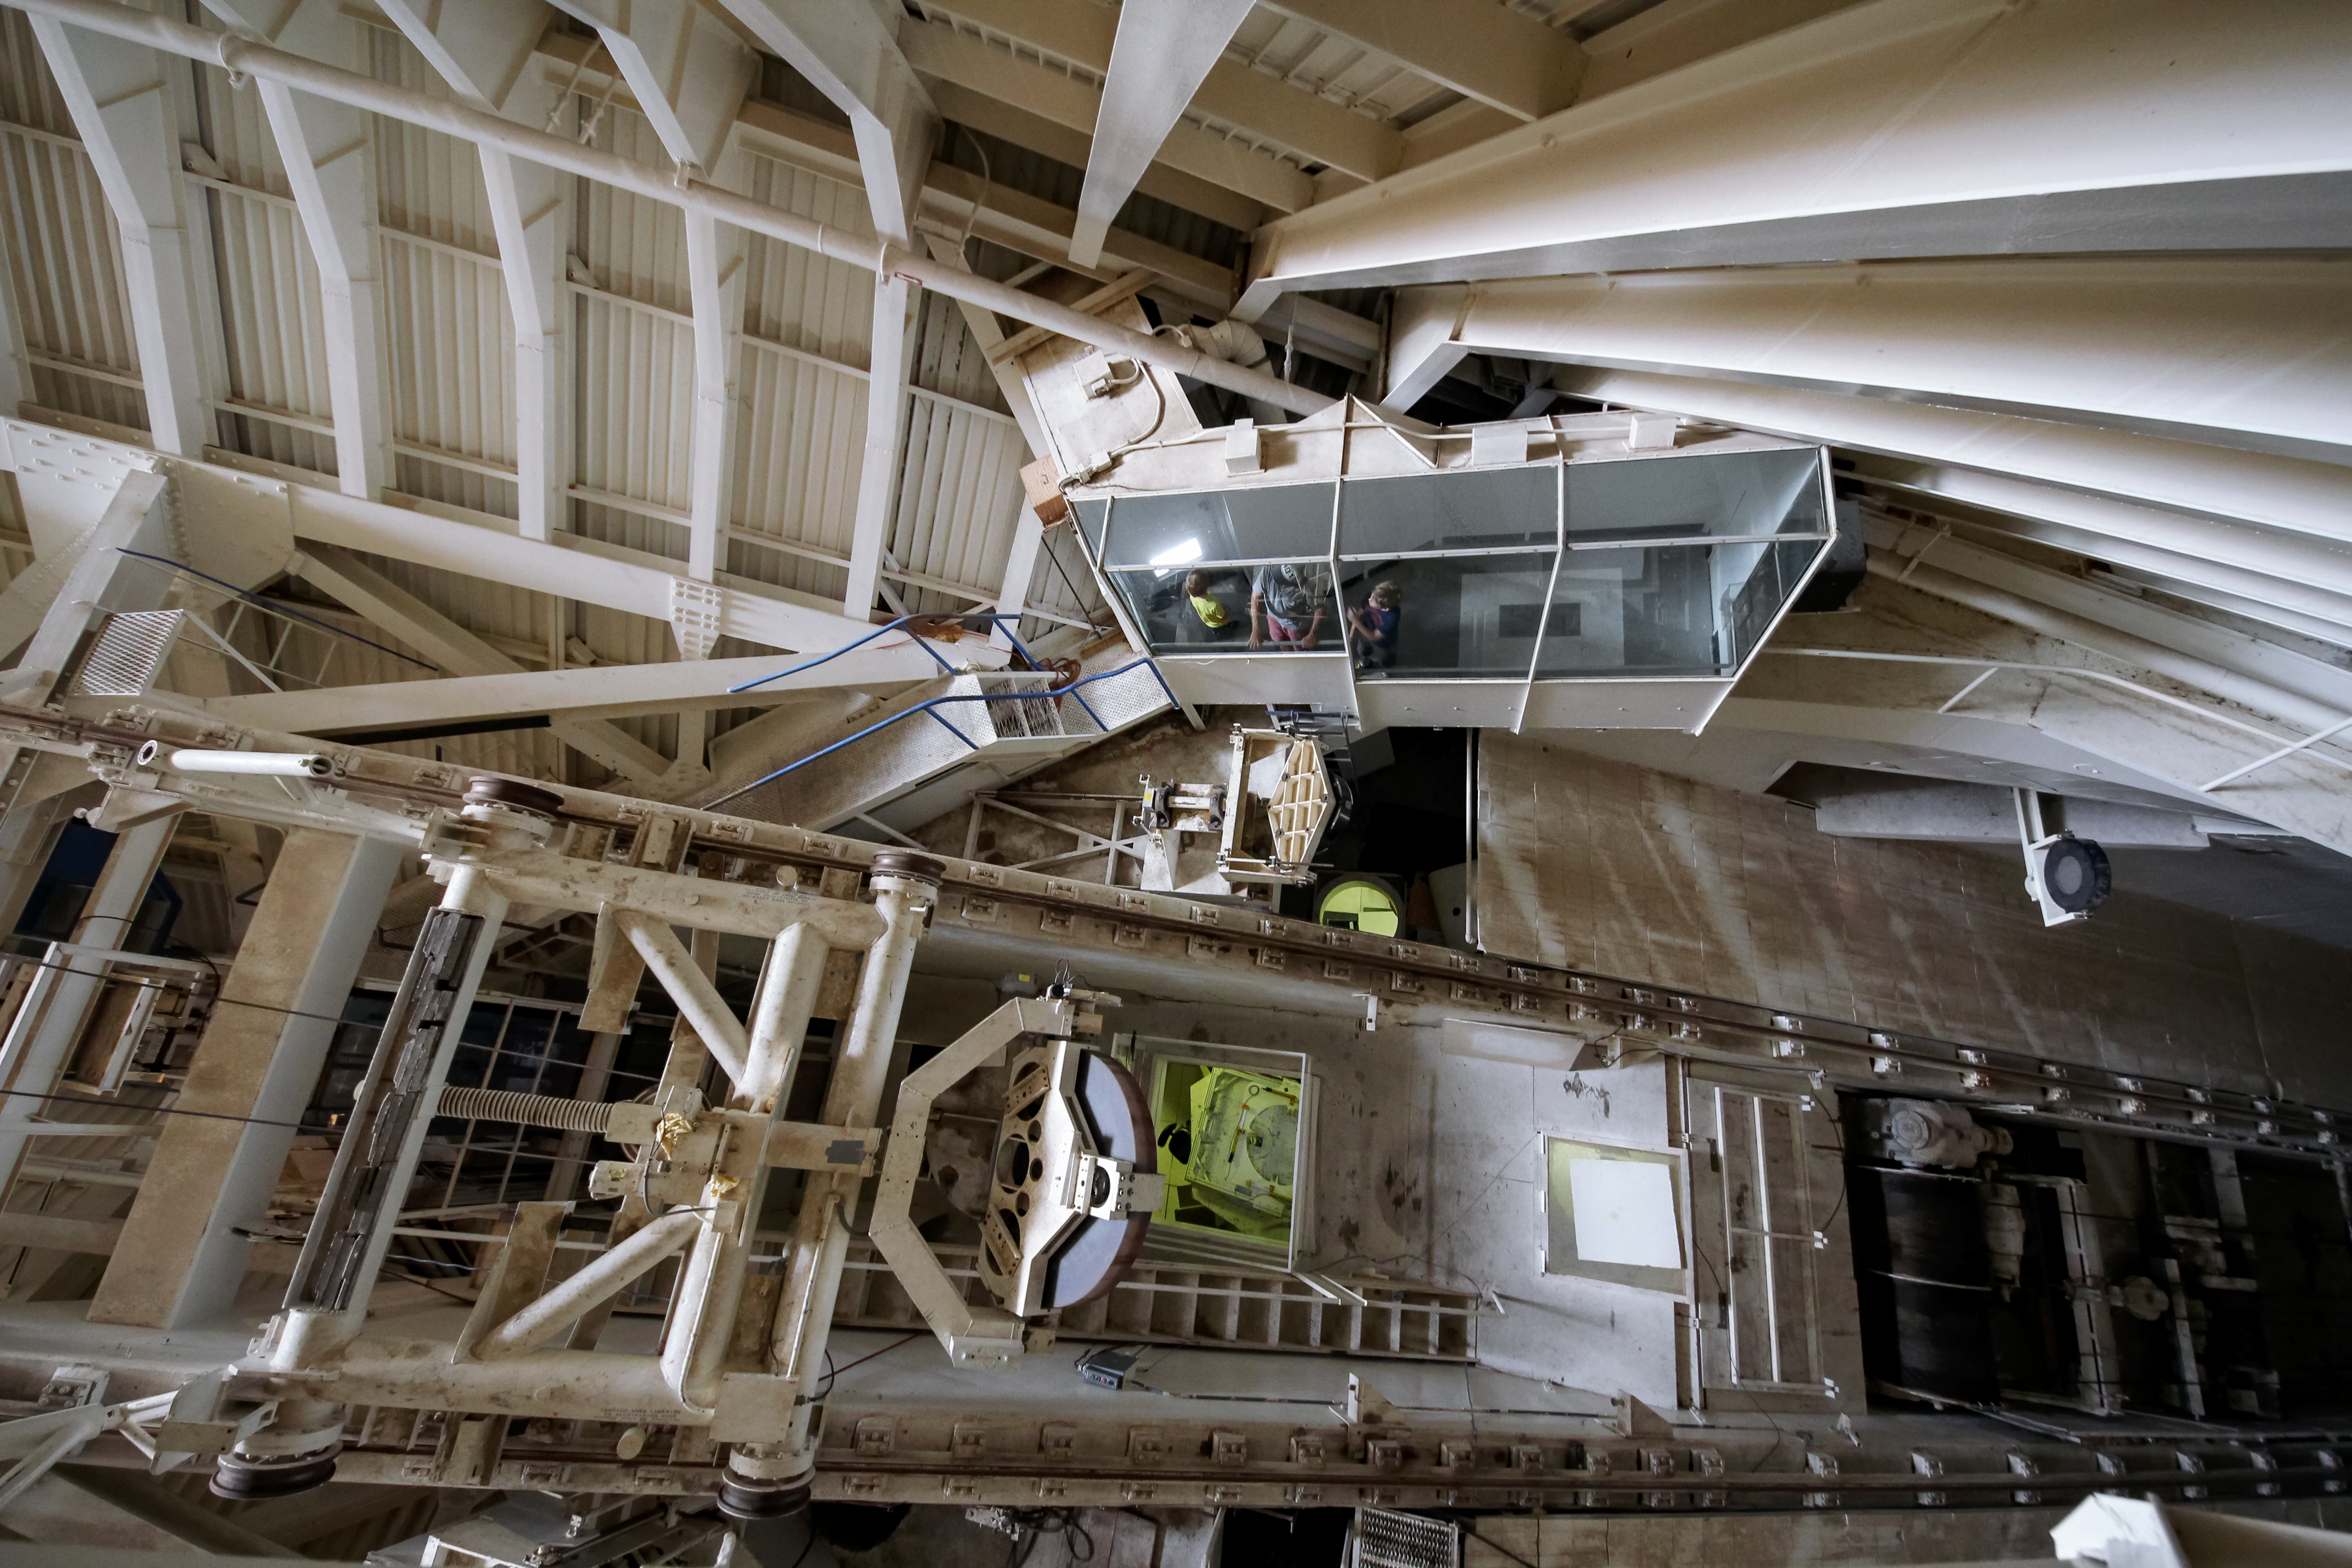

Interior view of McMath-Pierce Solar Telescope

Interior view looking down into the observing room of the The National Solar Observatory McMath-Pierce Solar Telescope on Kitt Peak National Observatory.

Credit: KPNO/NOIRLab/NSF/AURA/P. Marenfeld